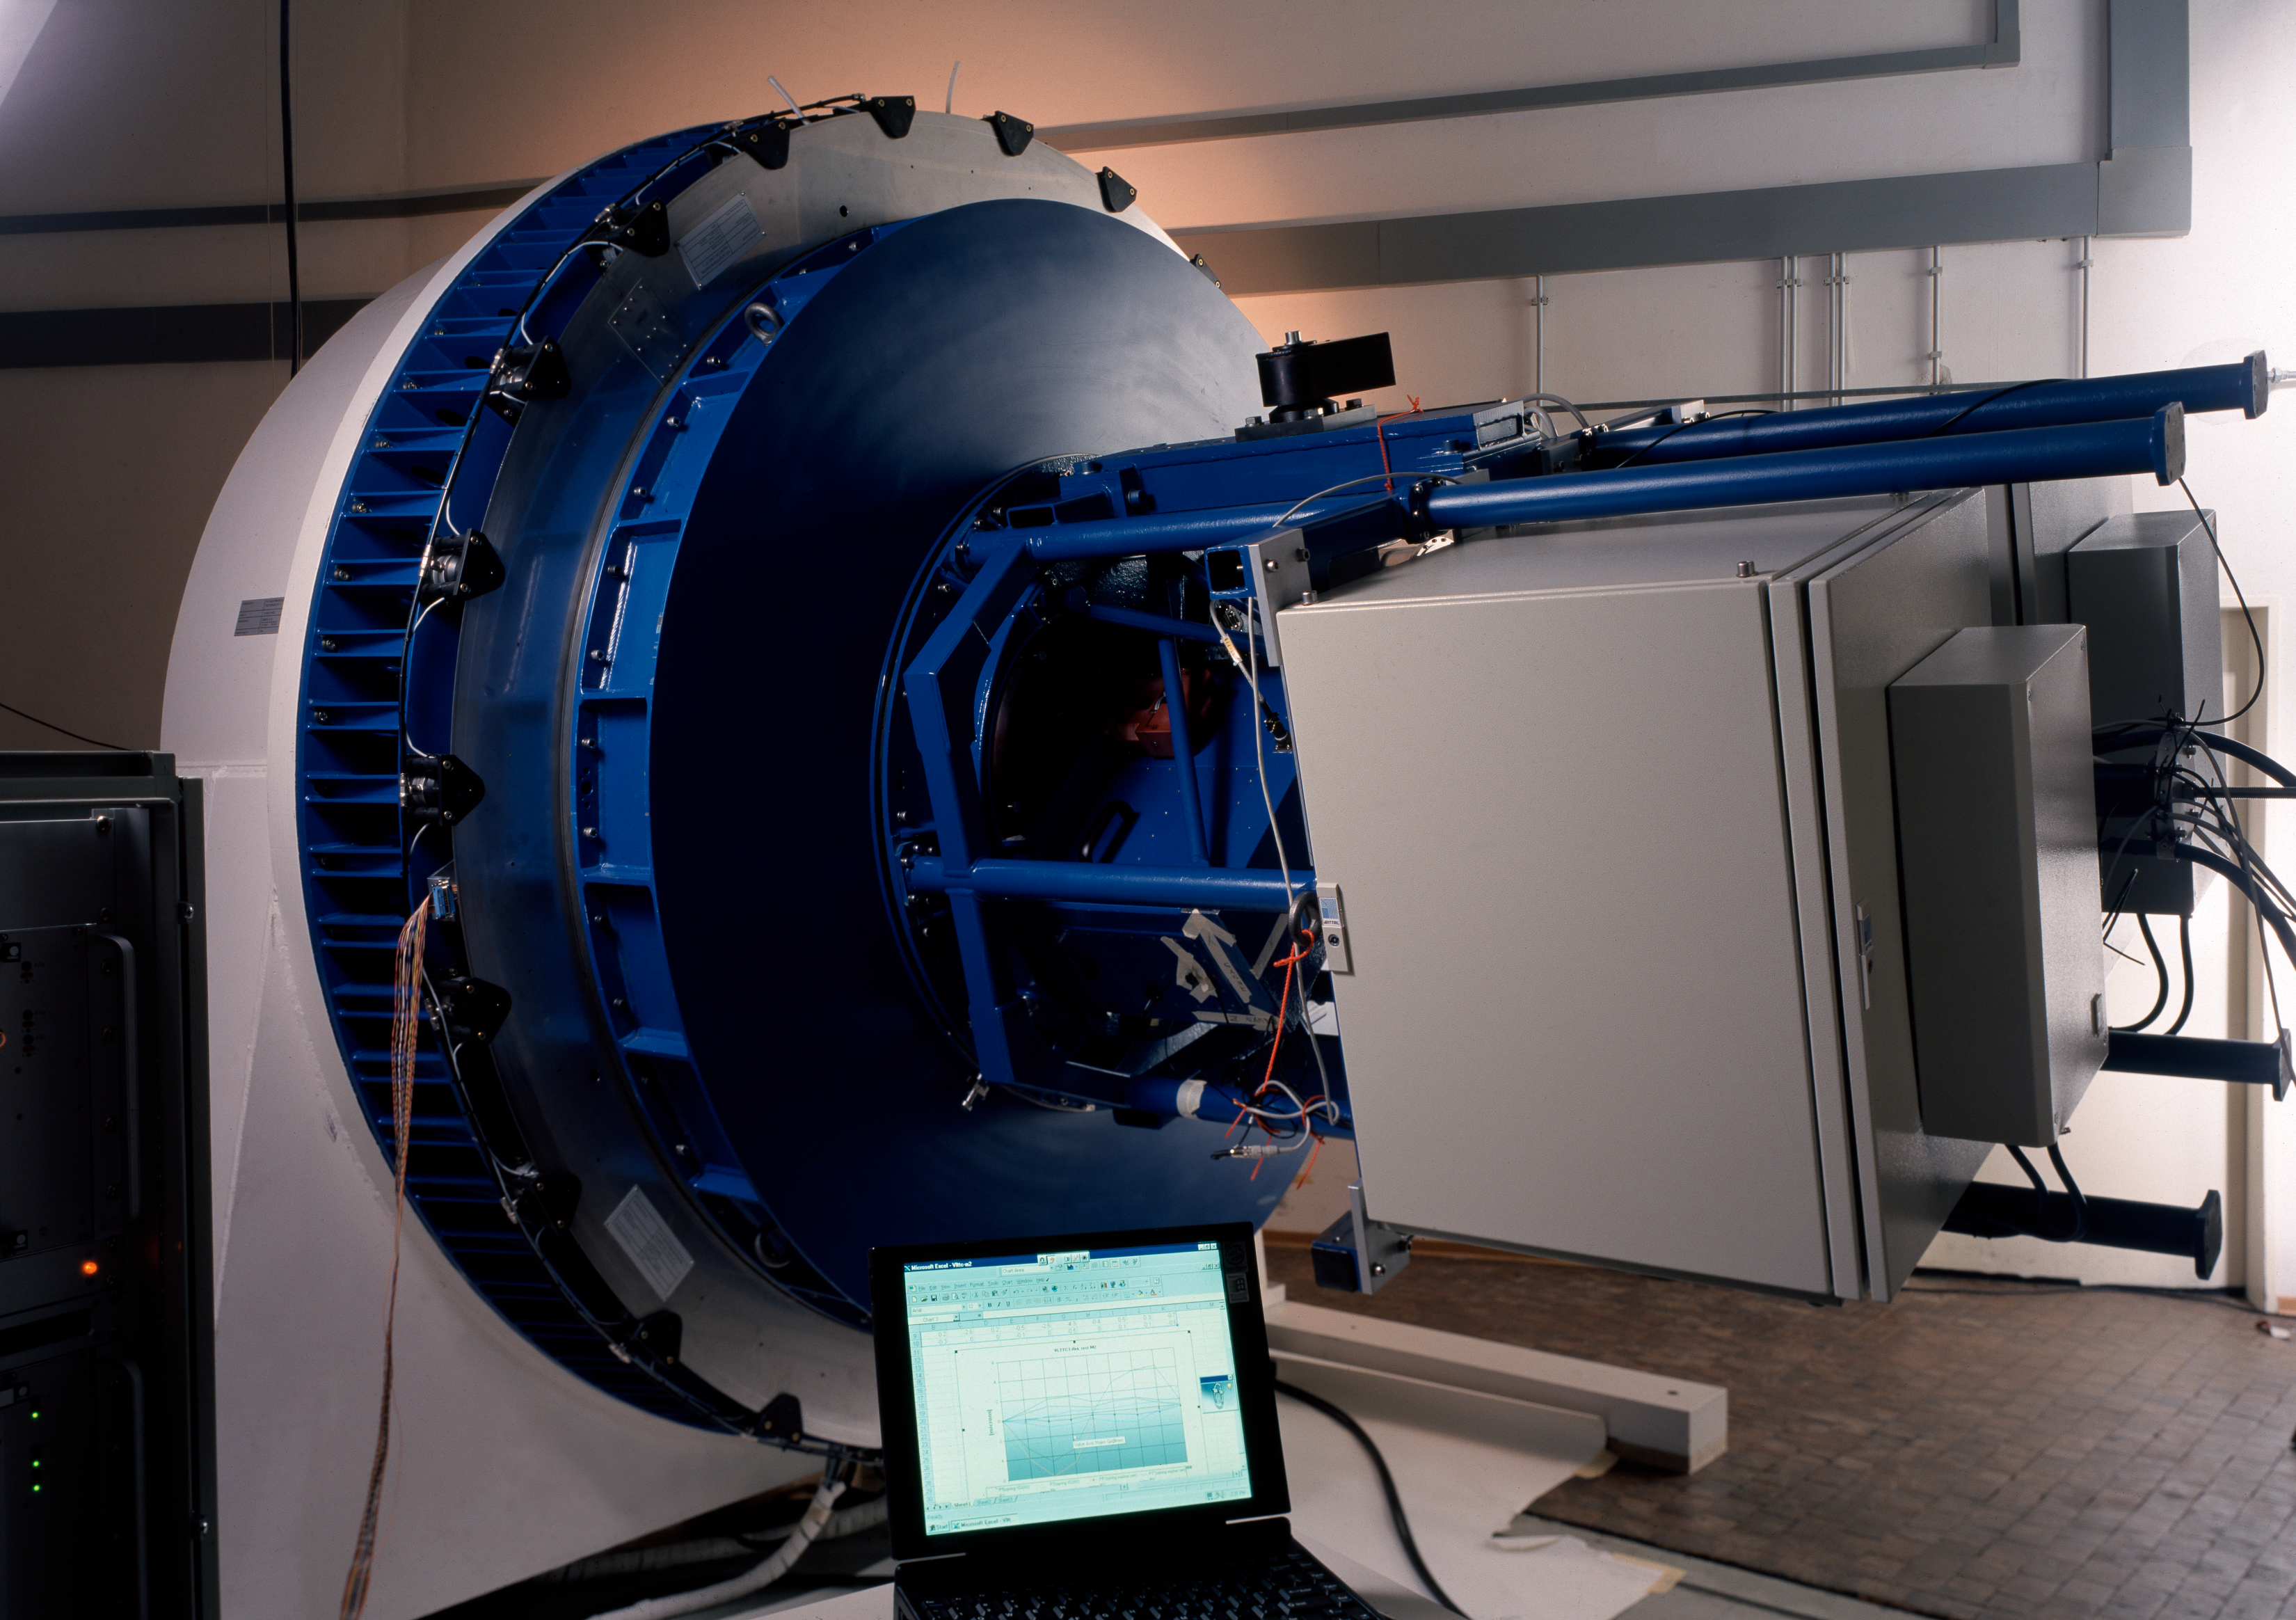

VLT test camera

In this picture the VLT Test Camera is mounted on the adaptor-rotator, which connects an instrument to the VLT at the Nasmyth focus. This picture was obtained in 1997.

Credit: ESO/H.H.Heyer